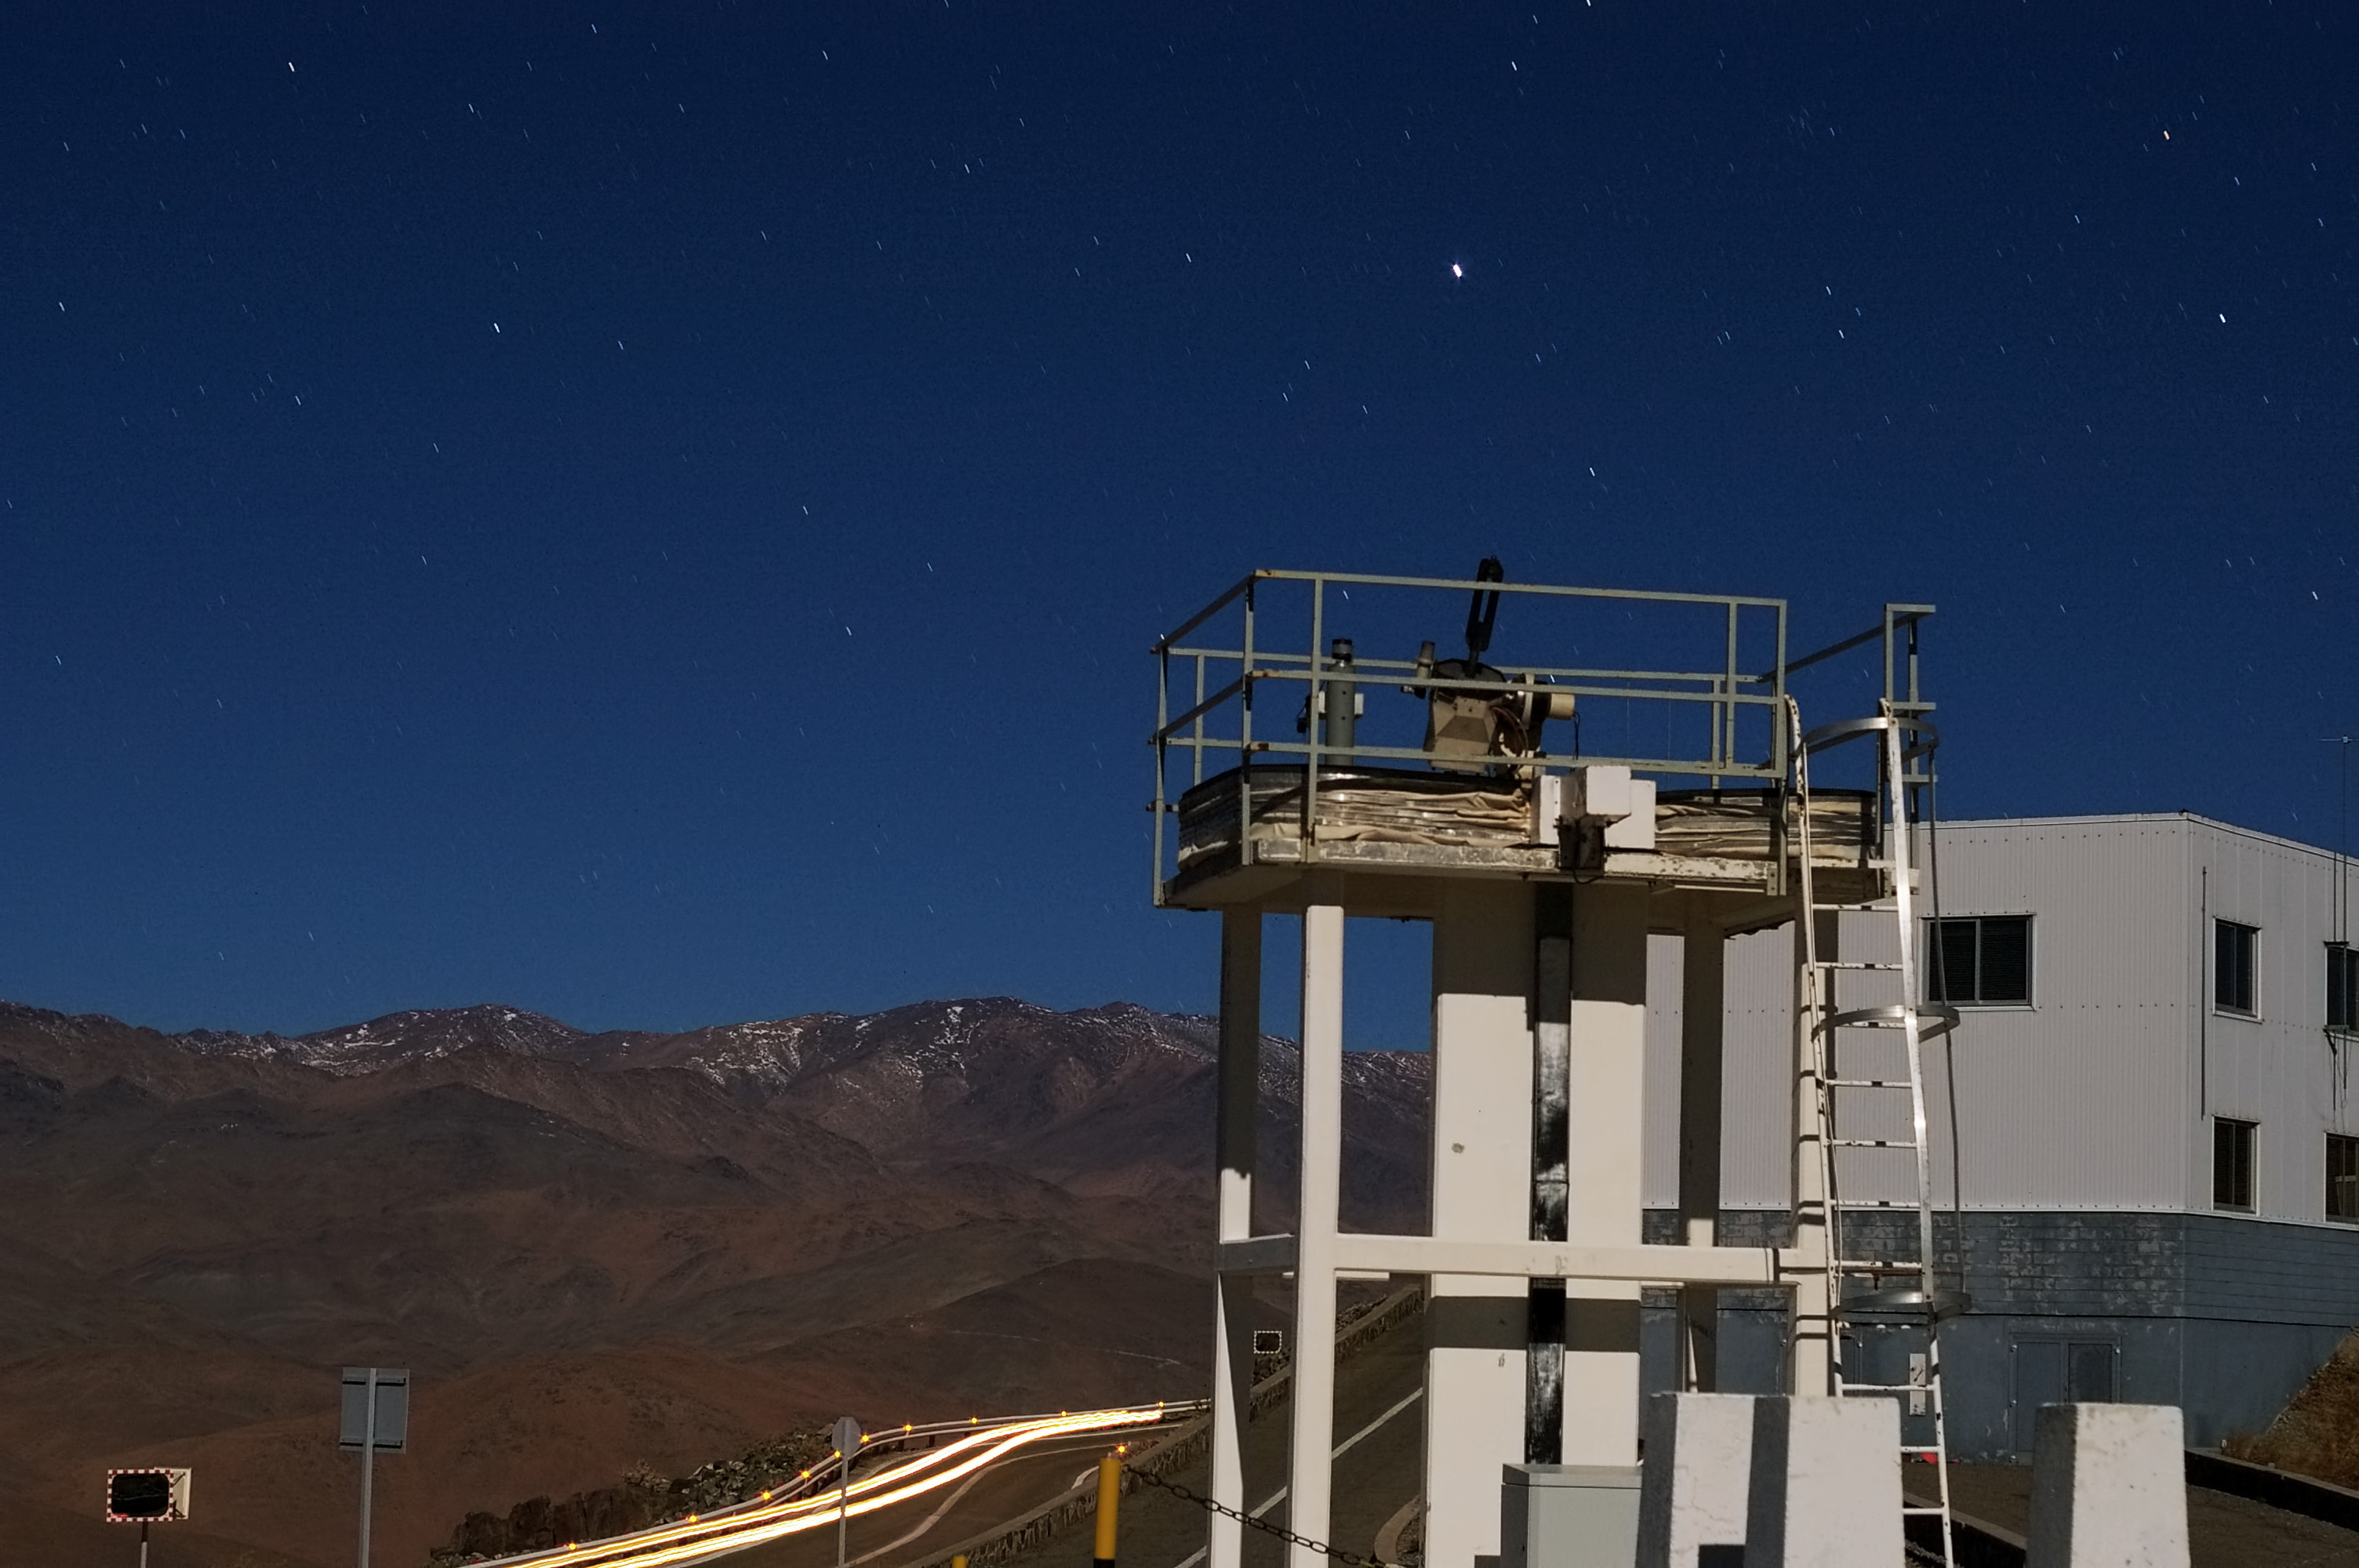

La Silla Observatory

La Silla, in the southern part of the Atacama desert, 600 km north of Santiago de Chile and at an altitude of 2400 metres is the home of ESO's original observing site.

Credit: ESO/M. Tewes